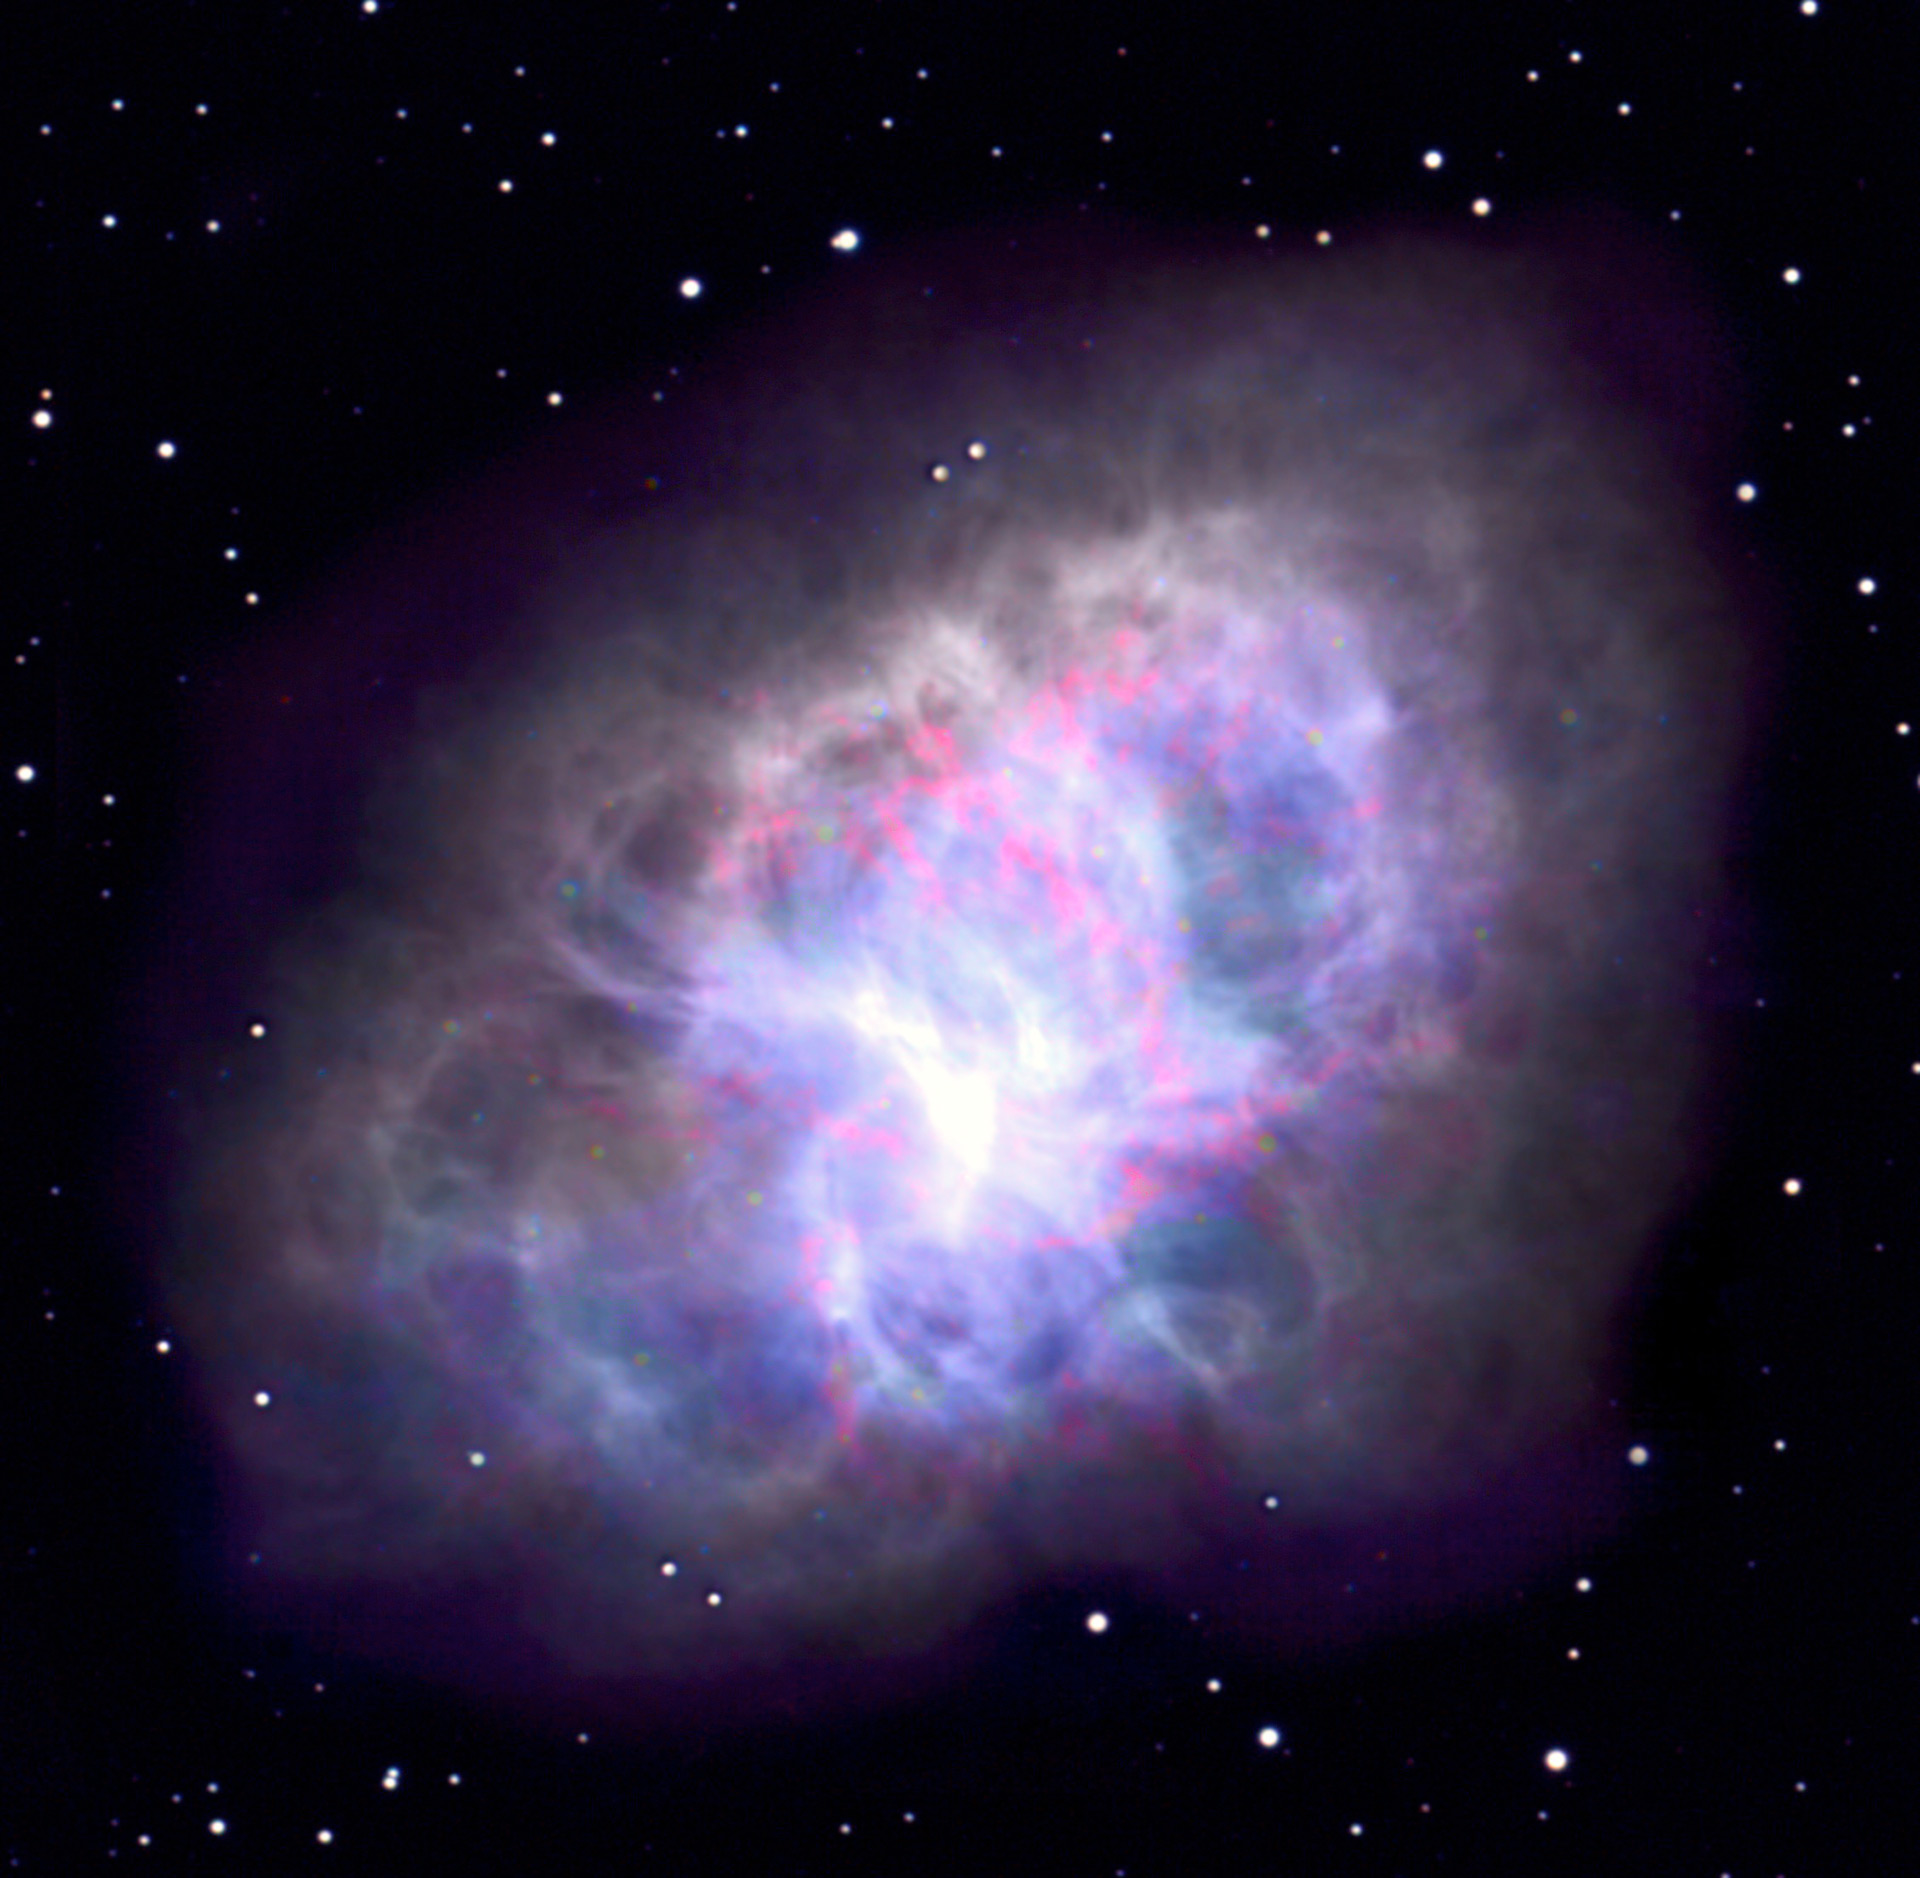

Crab Nebula

The Crab Nebula, located in the constellation of Taurus, is the remnant of a star that exploded in 1054 AD. The nebula is roughly 10 light-years across, and it is at a distance of about 6,000 light years from earth. It is presently expanding at about 1000 km per second. The supernova explosion left behind a rapidly spinning neutron star, or a pulsar (not discernible in this image). The present remnant is formed from both the material originally thrown off by the star in the supernova explosion, and from a highly energetic wind from the pulsar. It is this wind which energizes the nebula, and causes it to emit the radio waves (purple, blue, green). Gases glow so brightly that they can be seen optically as well (red).

Credit: M. Bietenholz, T. Burchell NRAO/AUI/NSF; B. Schoening/NOAO/AURA/NSF